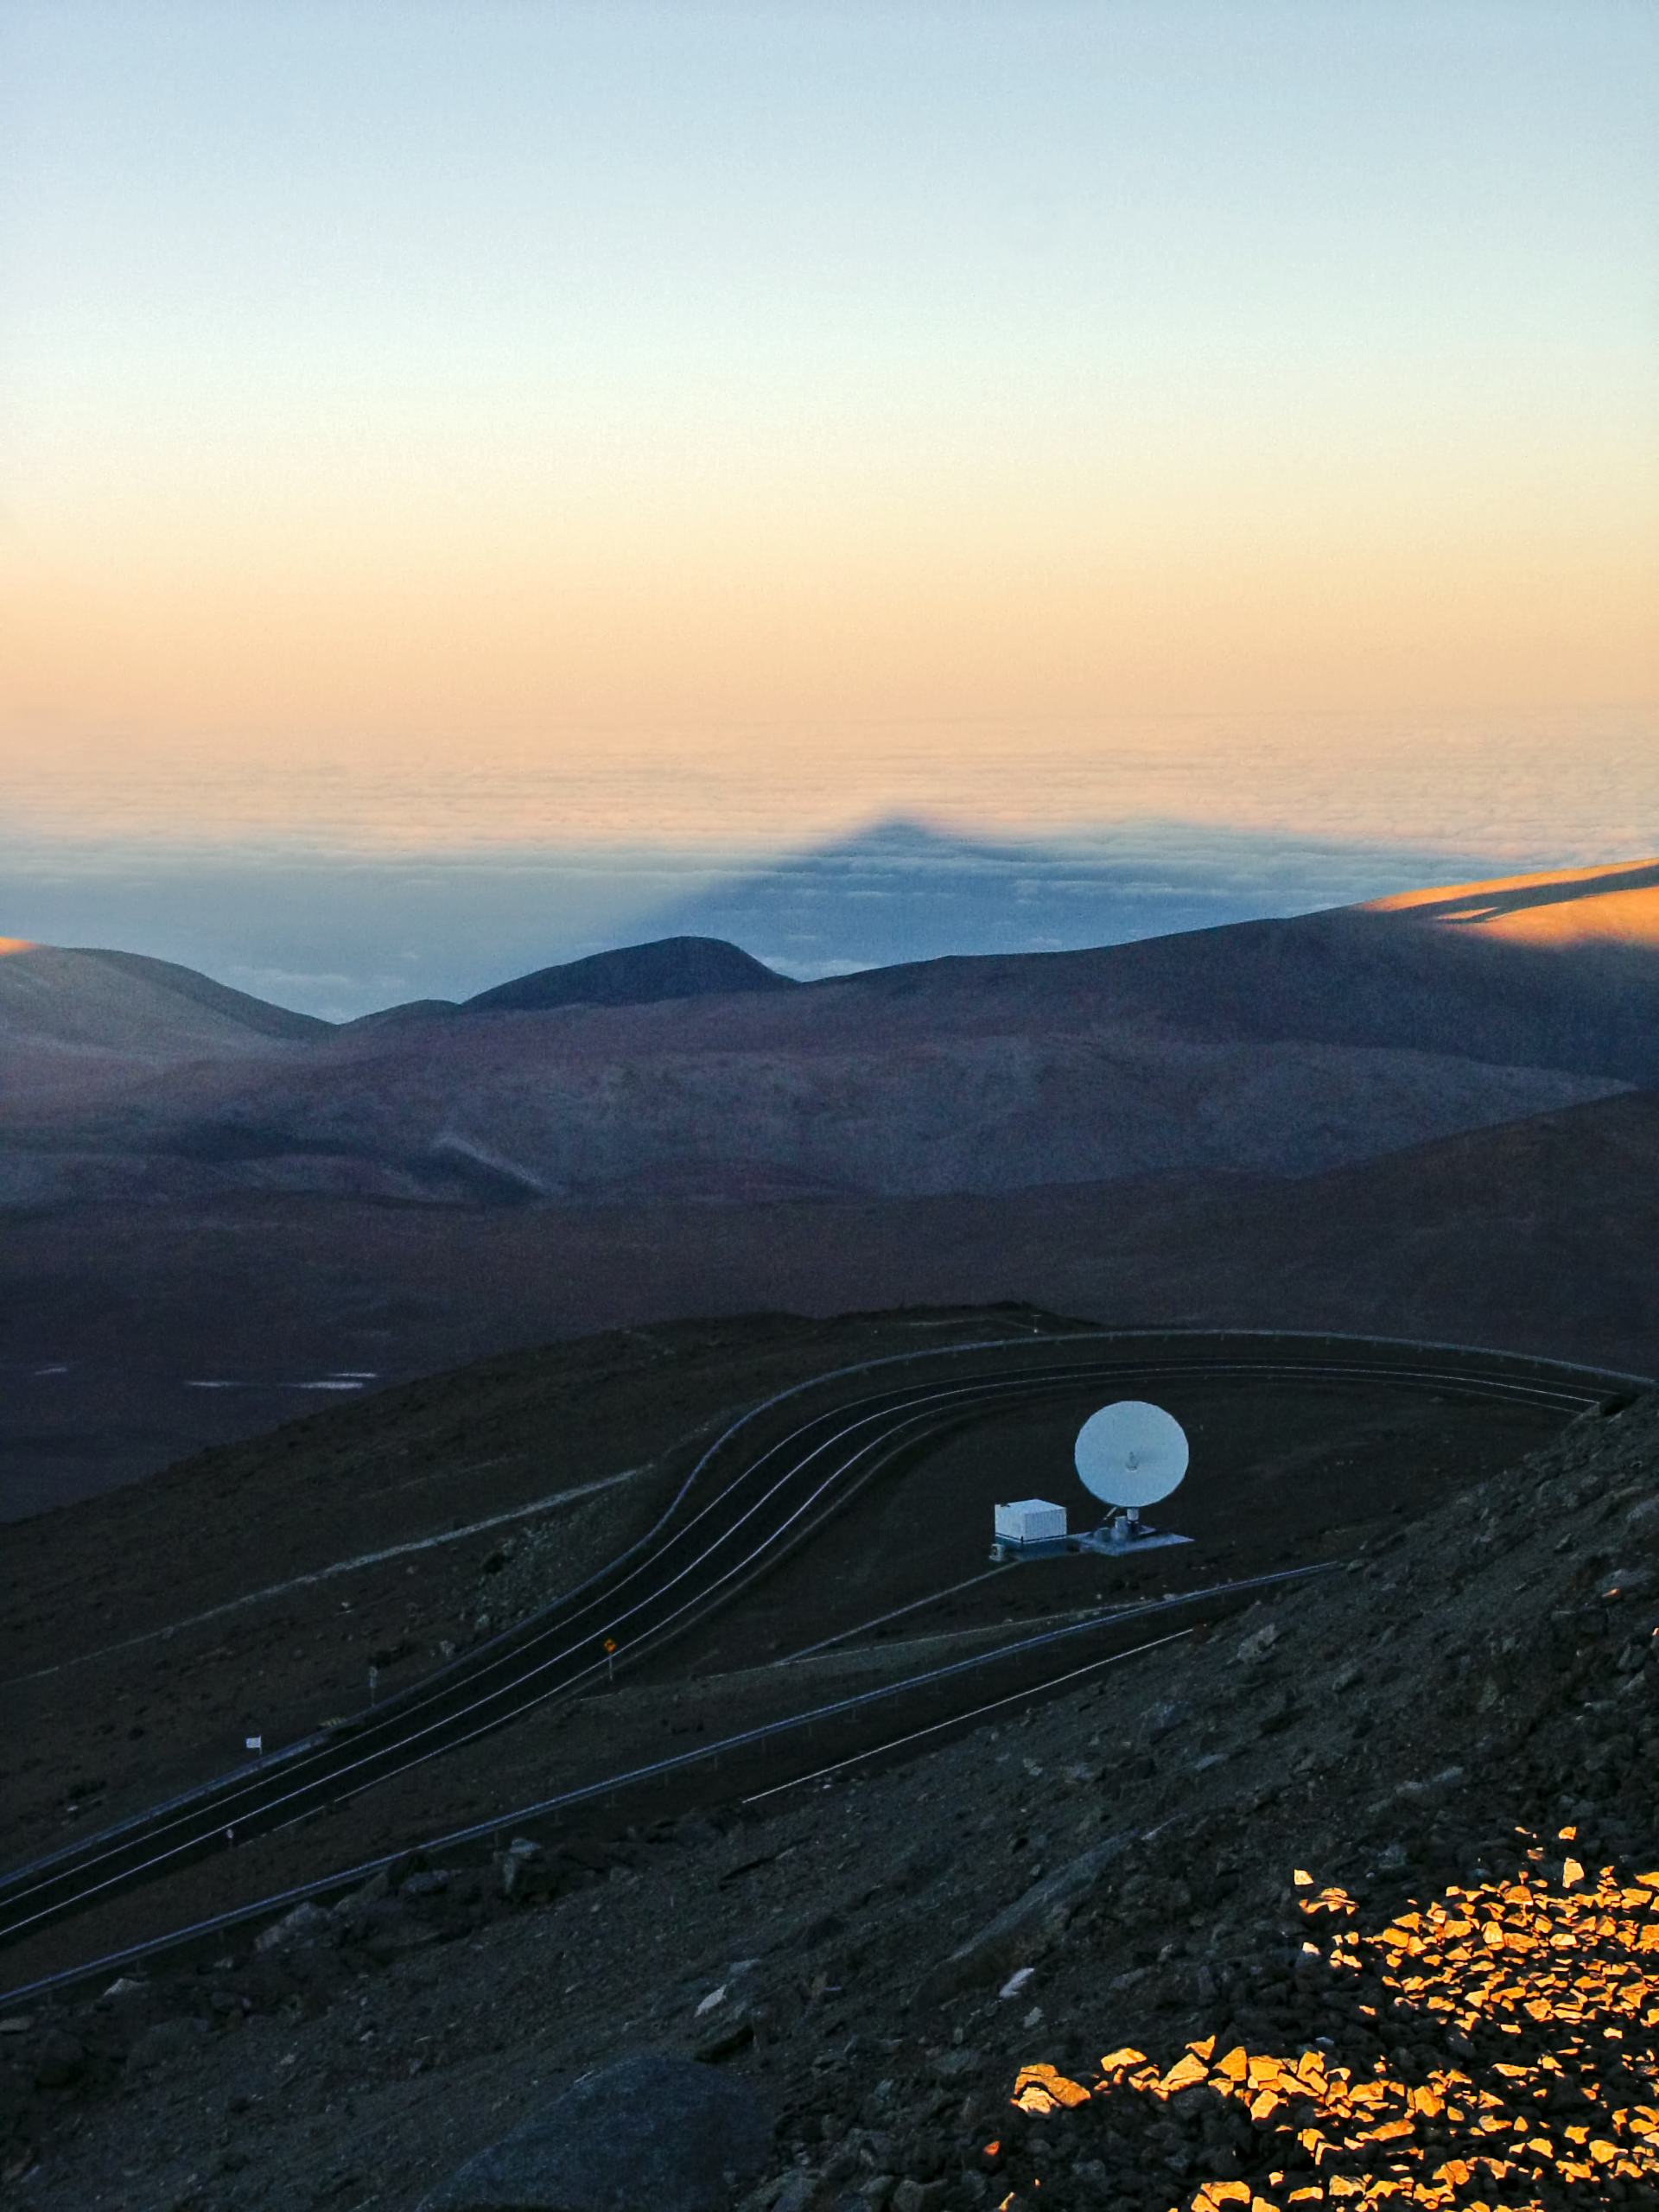

Sunrise from Paranal

The shadow of Mount Paranal is pojected over the clouds that cover the Pacific Ocean, during sunrise.

Credit: ESO